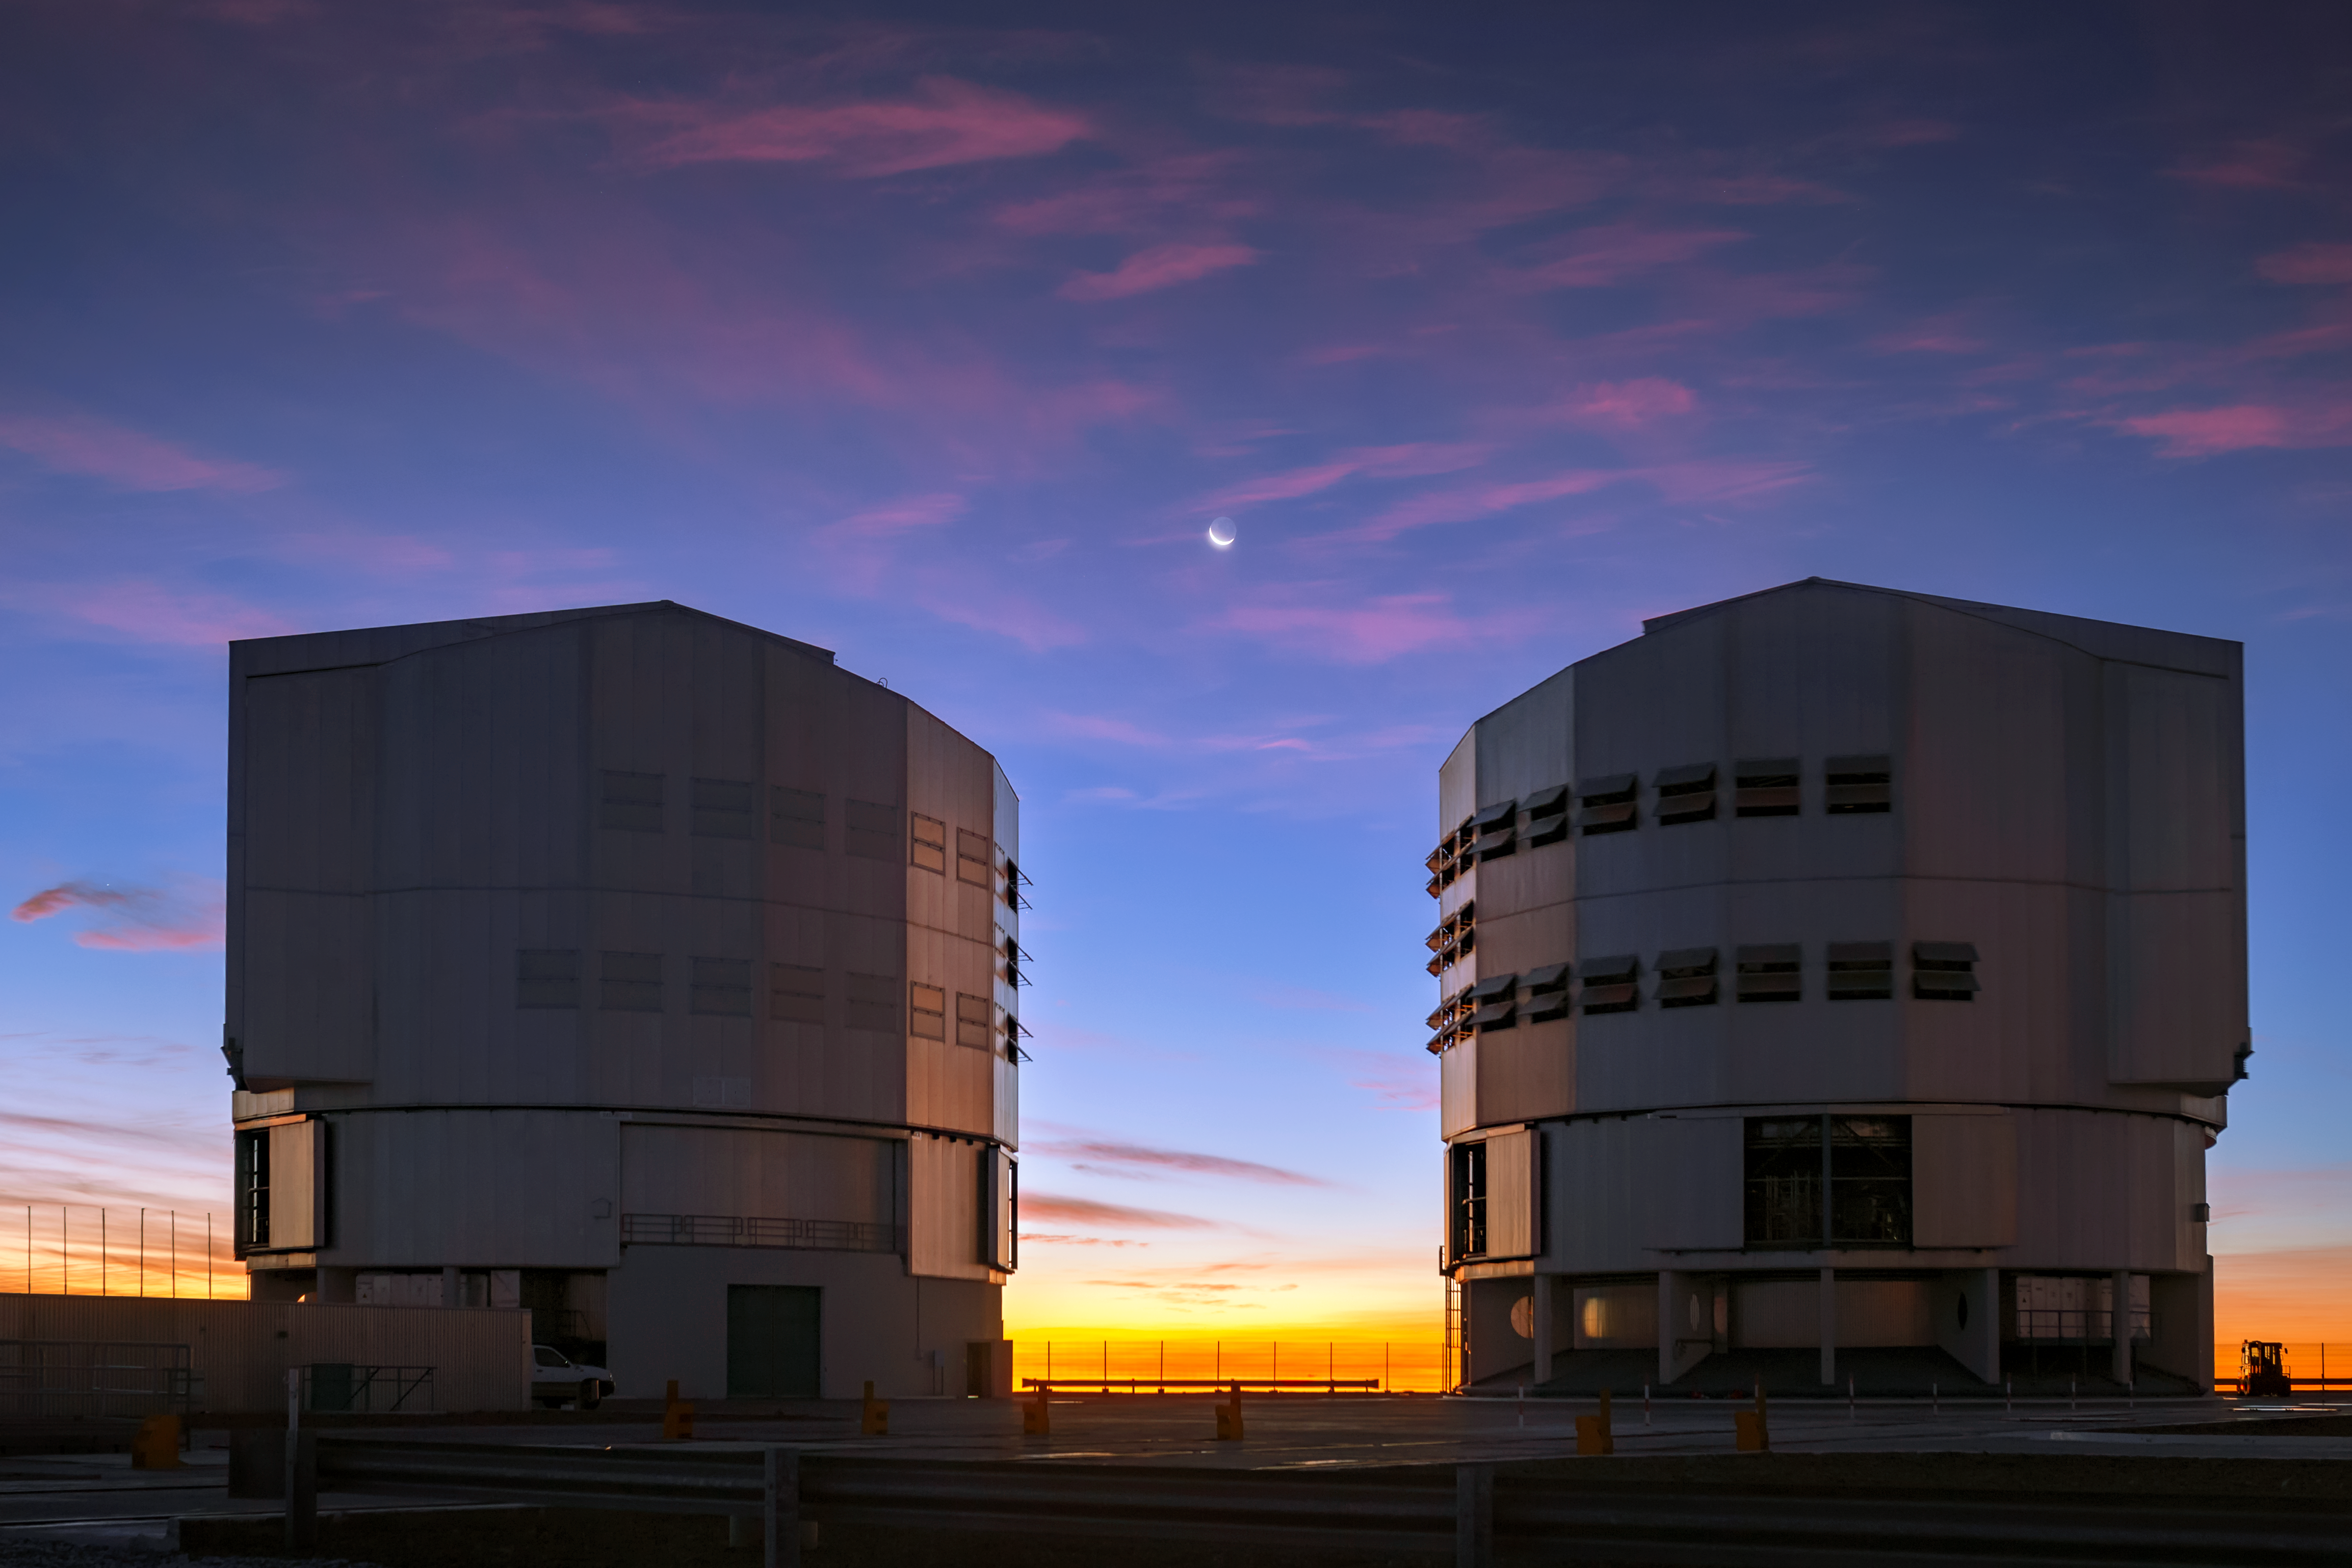

Stuck in the middle

A wonderful view of the Moon between two of the VLT's Unit Telescopes. The Very Large Telescope (VLT) is located at Paranal Observatory in the remote Atacama Desert of northern Chile.

Credit: ESO/M. Zamani